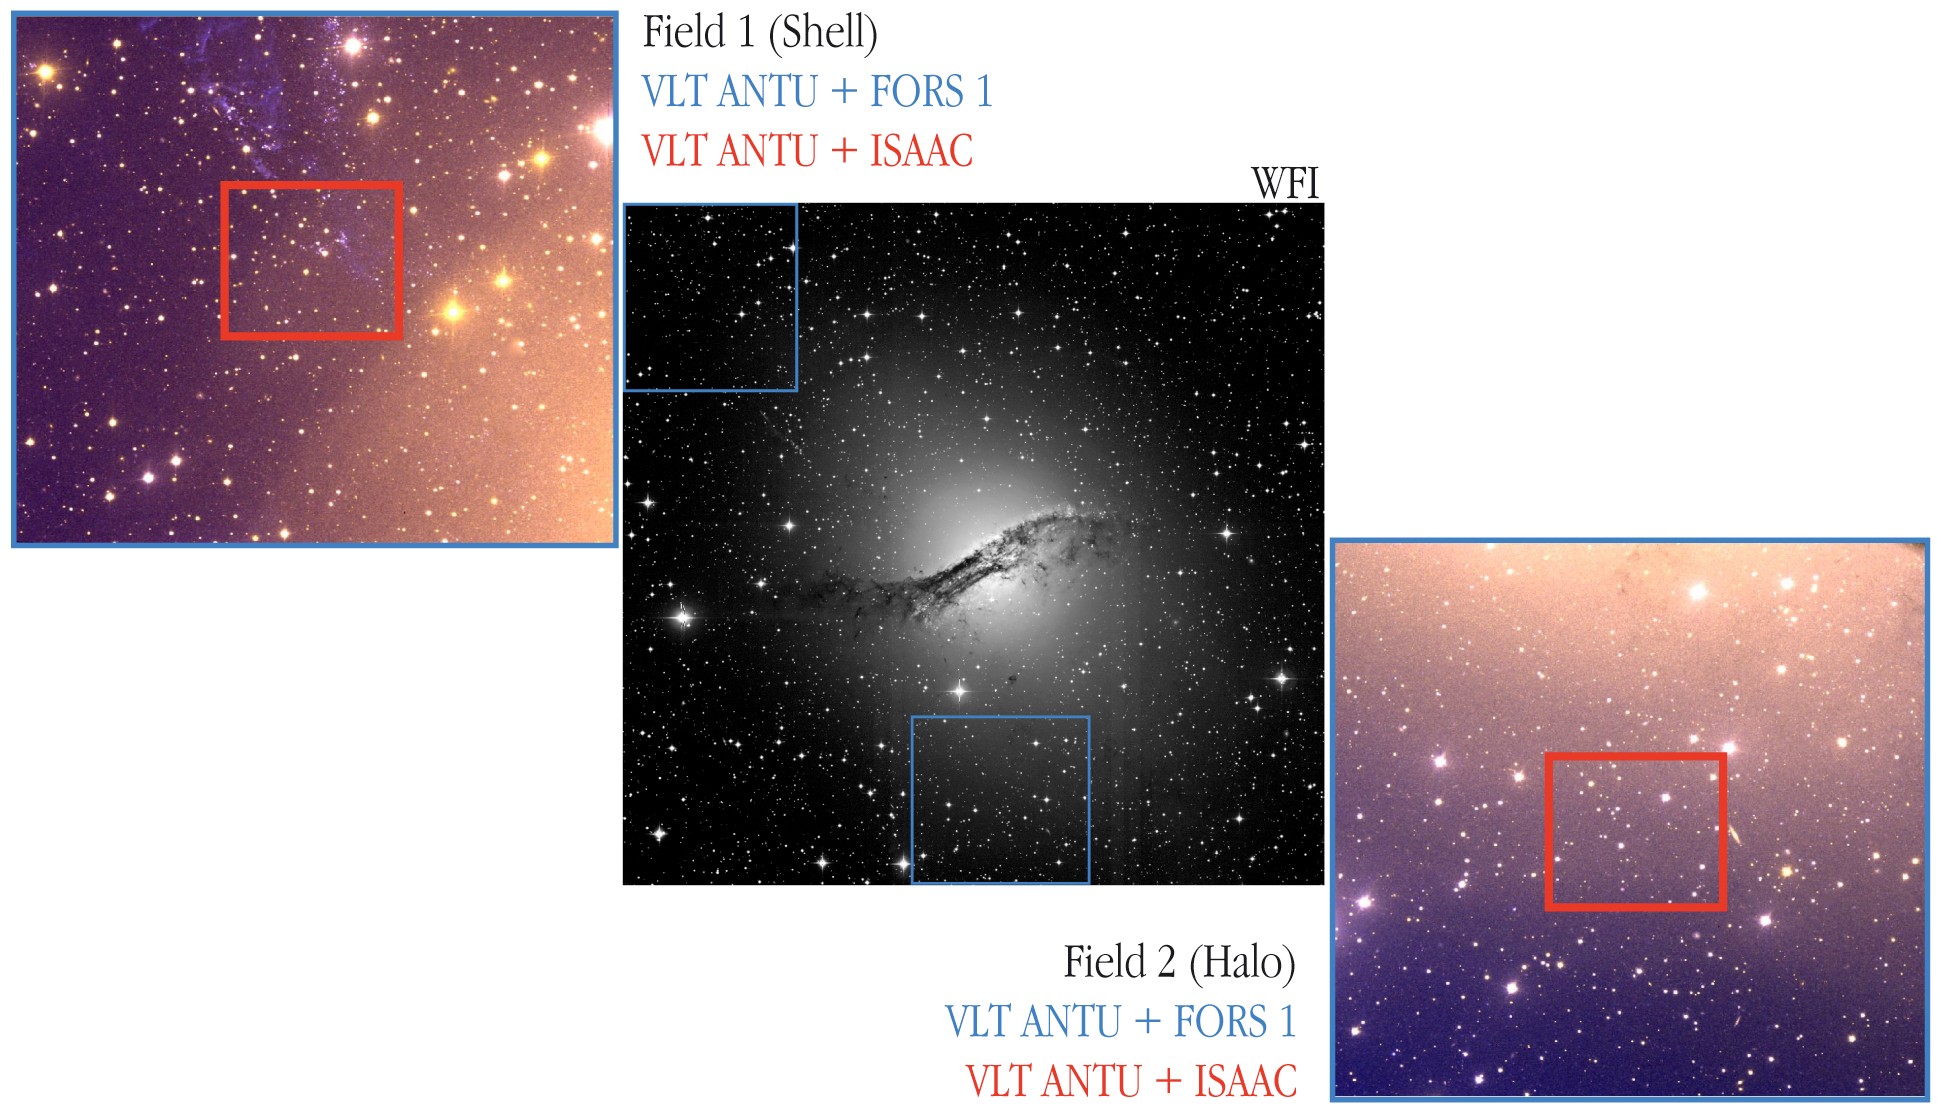

Centaurus A – studied fields

Two regions of Centaurus A (the rectangles in the upper left and lower right inserts) in which a search for variable stars was made. "Field 1" is located in an area north-east of the center in which many young stars are present. This is also the direction in which an outflow ("jet") is seen on deep optical and radio images. "Field 2" is positioned in the galaxy's halo, south of the centre. North is up and East is to the left.

Credit: ESO